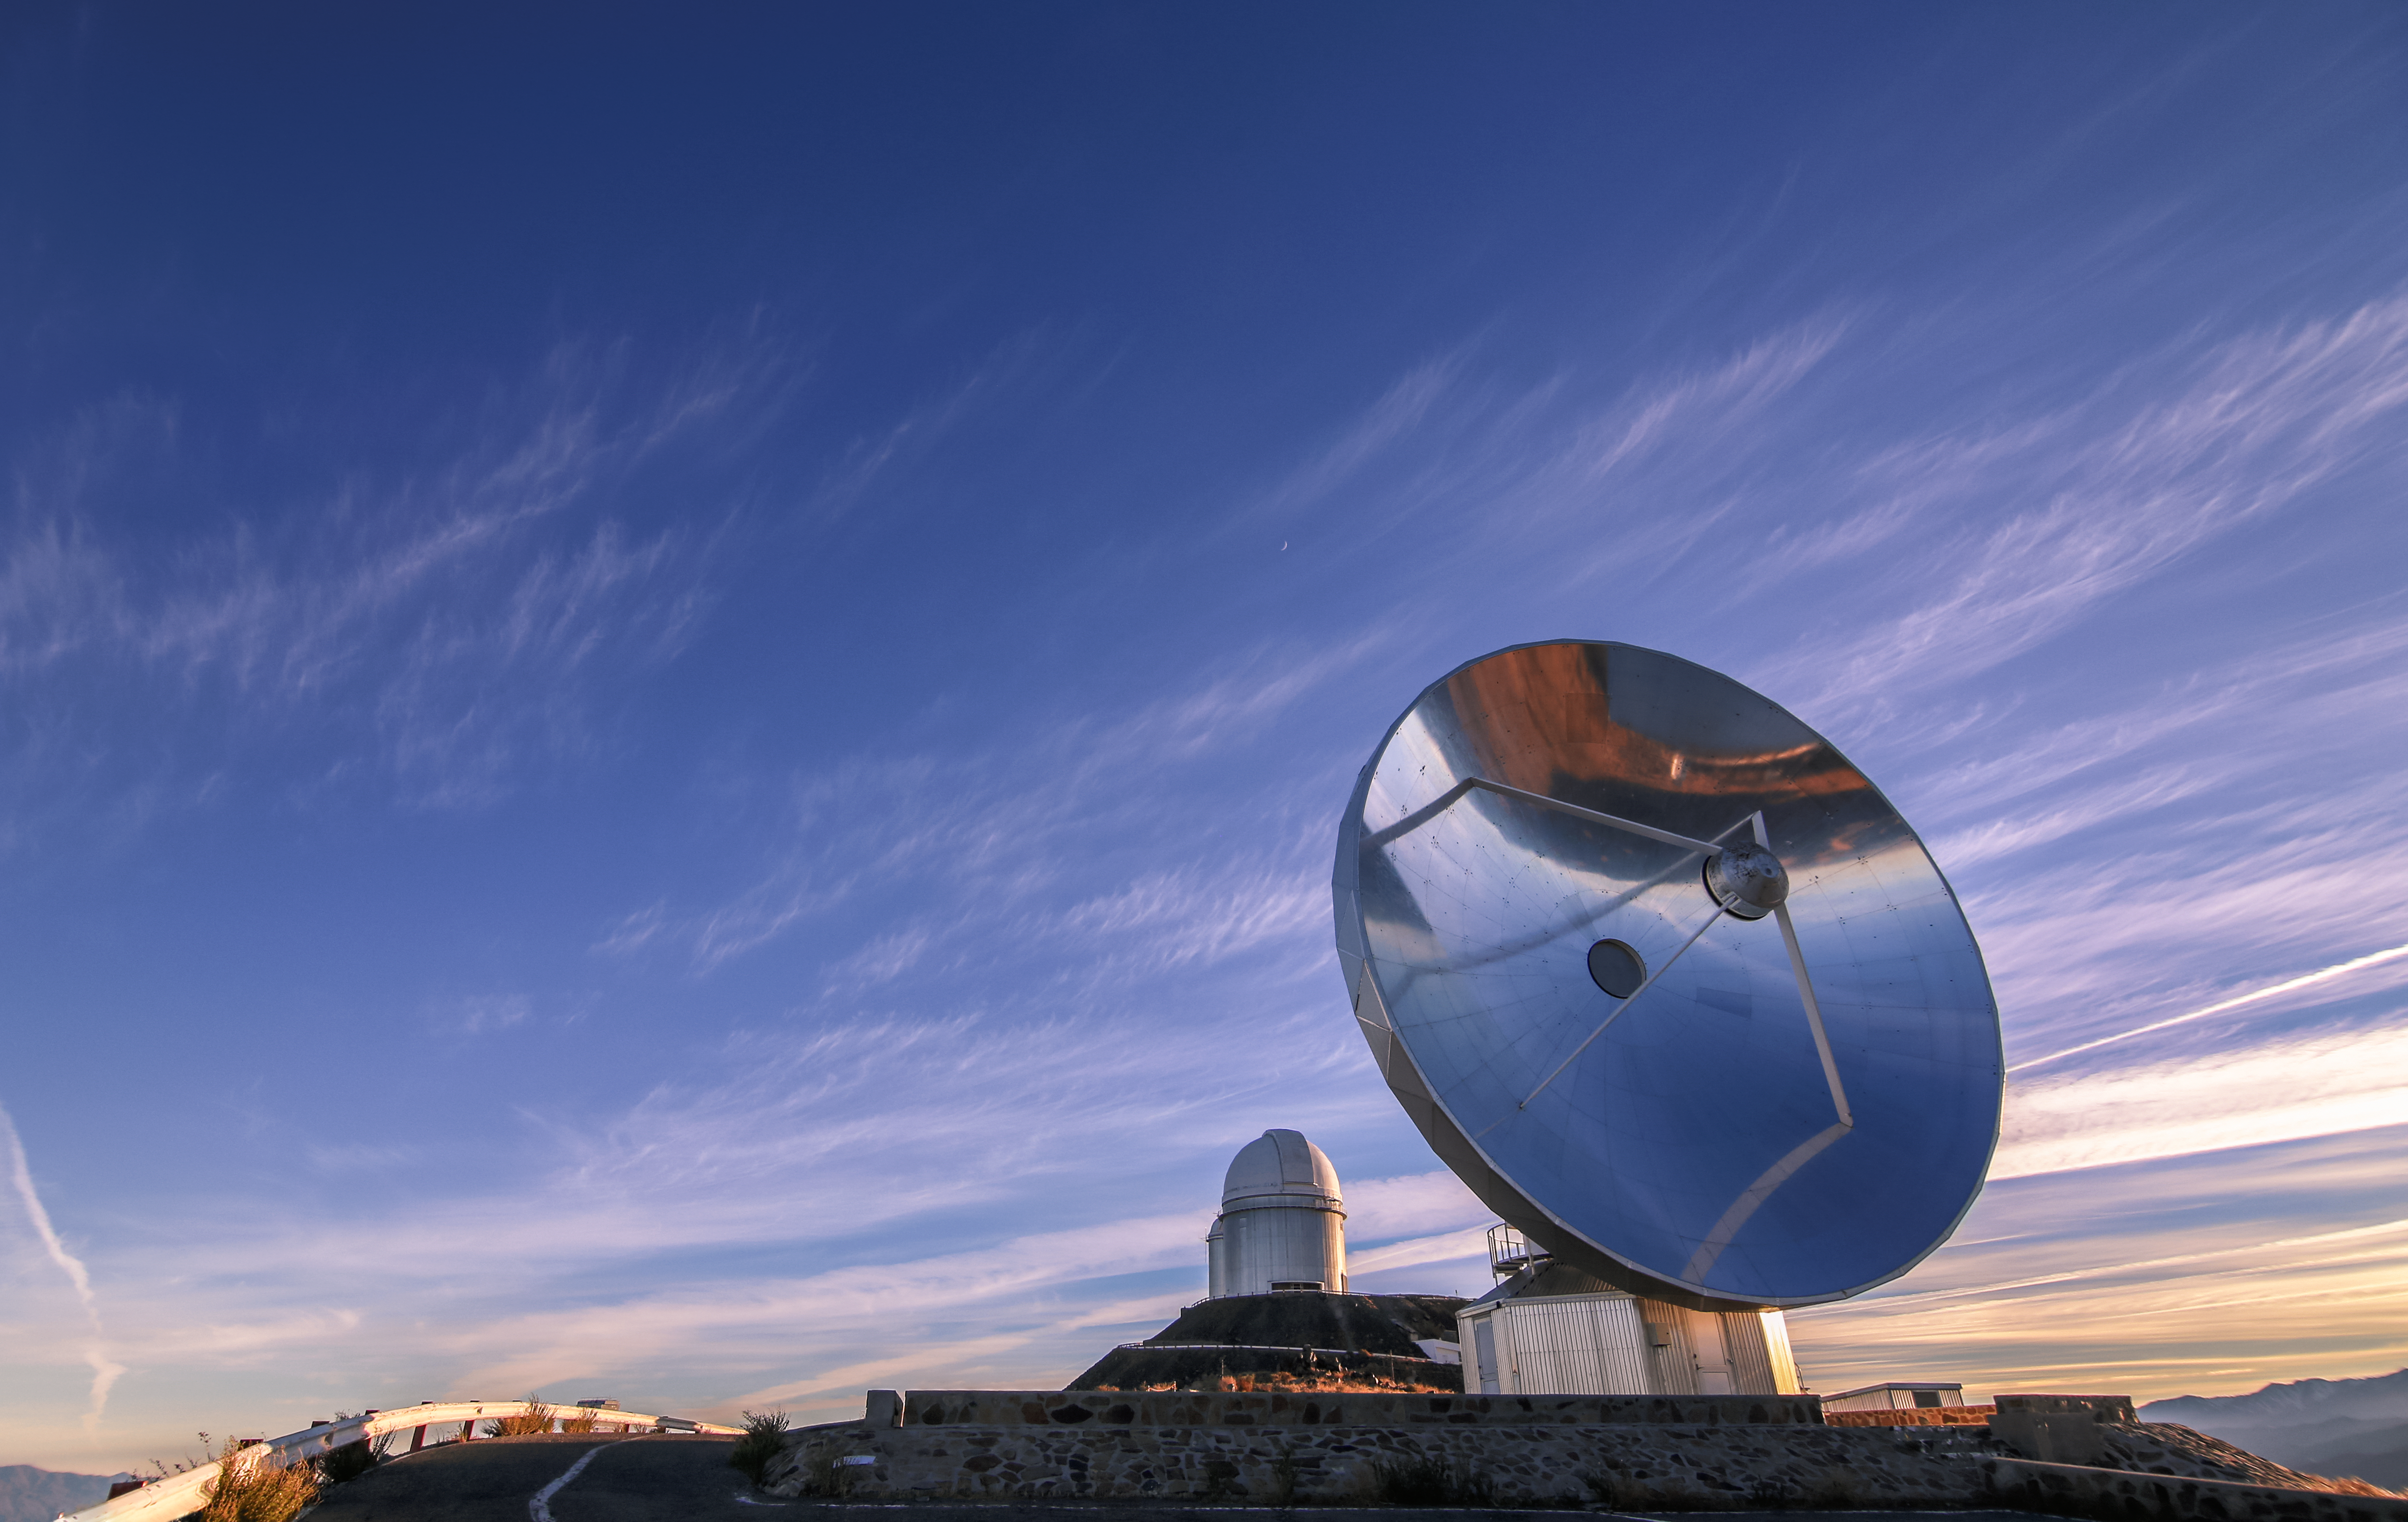

A dusk painting

The sunset paints the sky of La Silla in brilliant colours. On the landscape below are two telescopes hosted by ESO's La Silla Observatory: the beautifully reflective Swedish–ESO Submillimetre Telescope (now decommissioned) in the foreground, and the ESO 3.6-metre telescope up on the peak in the background.

Credit: L. Zychova/ESO